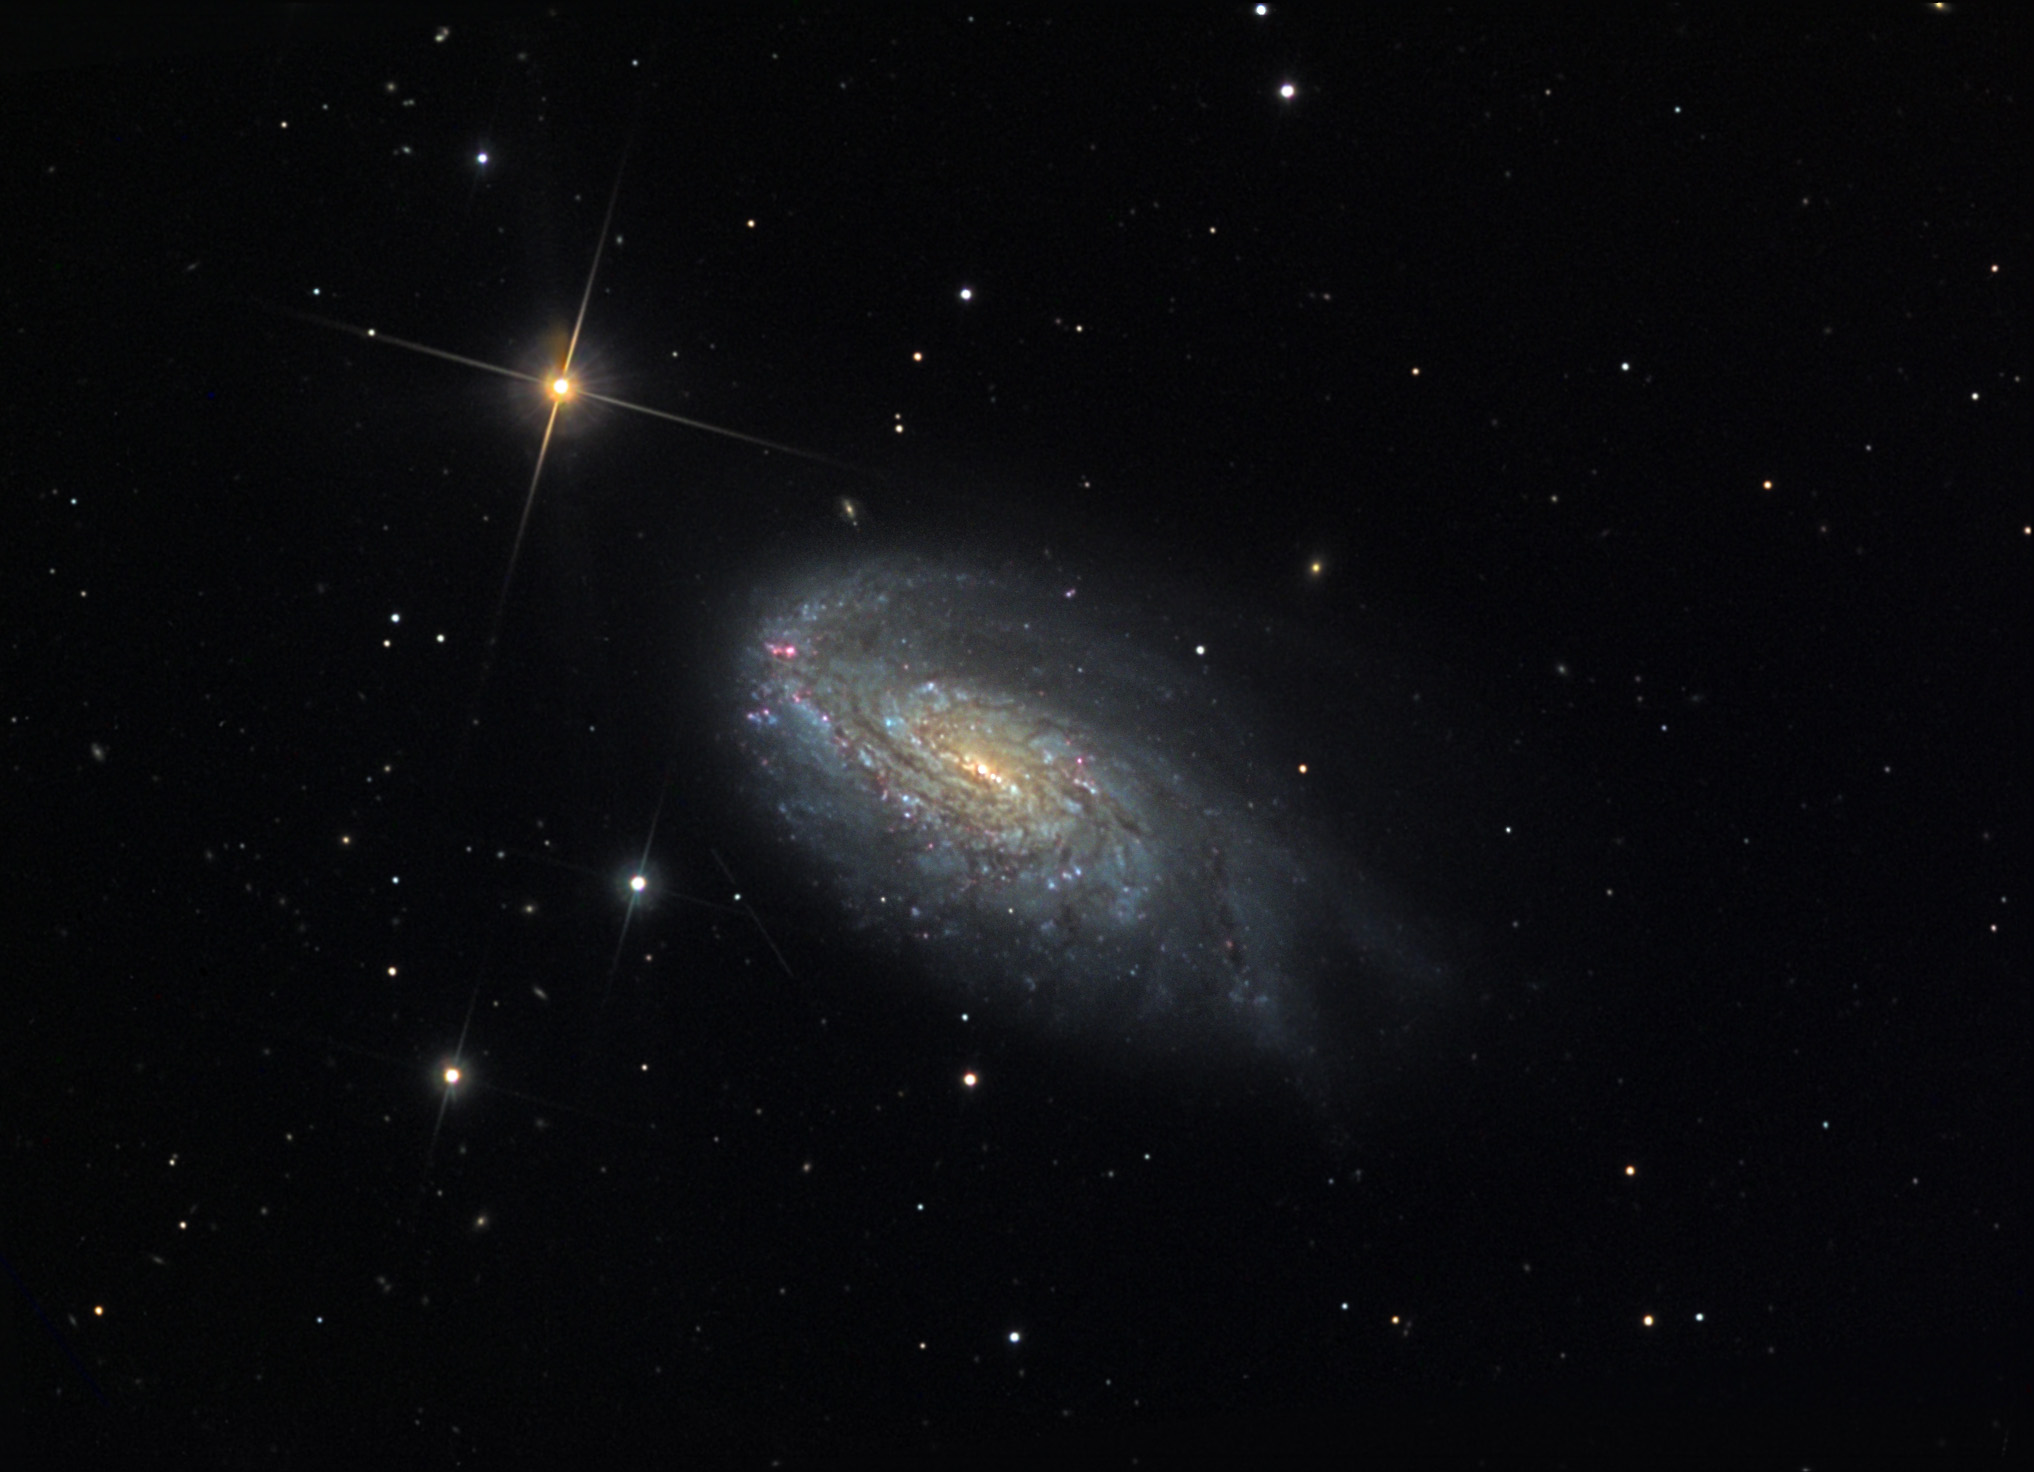

NGC 4654

This spiral galaxy is located about 55 million lightyears away in the constellation Coma Berenices.

This image was taken as part of Advanced Observing Program (AOP) program at Kitt Peak Visitor Center during 2014.

Credit: KPNO/NOIRLab/NSF/AURA/Mitch and Michael Dye/Adam Block